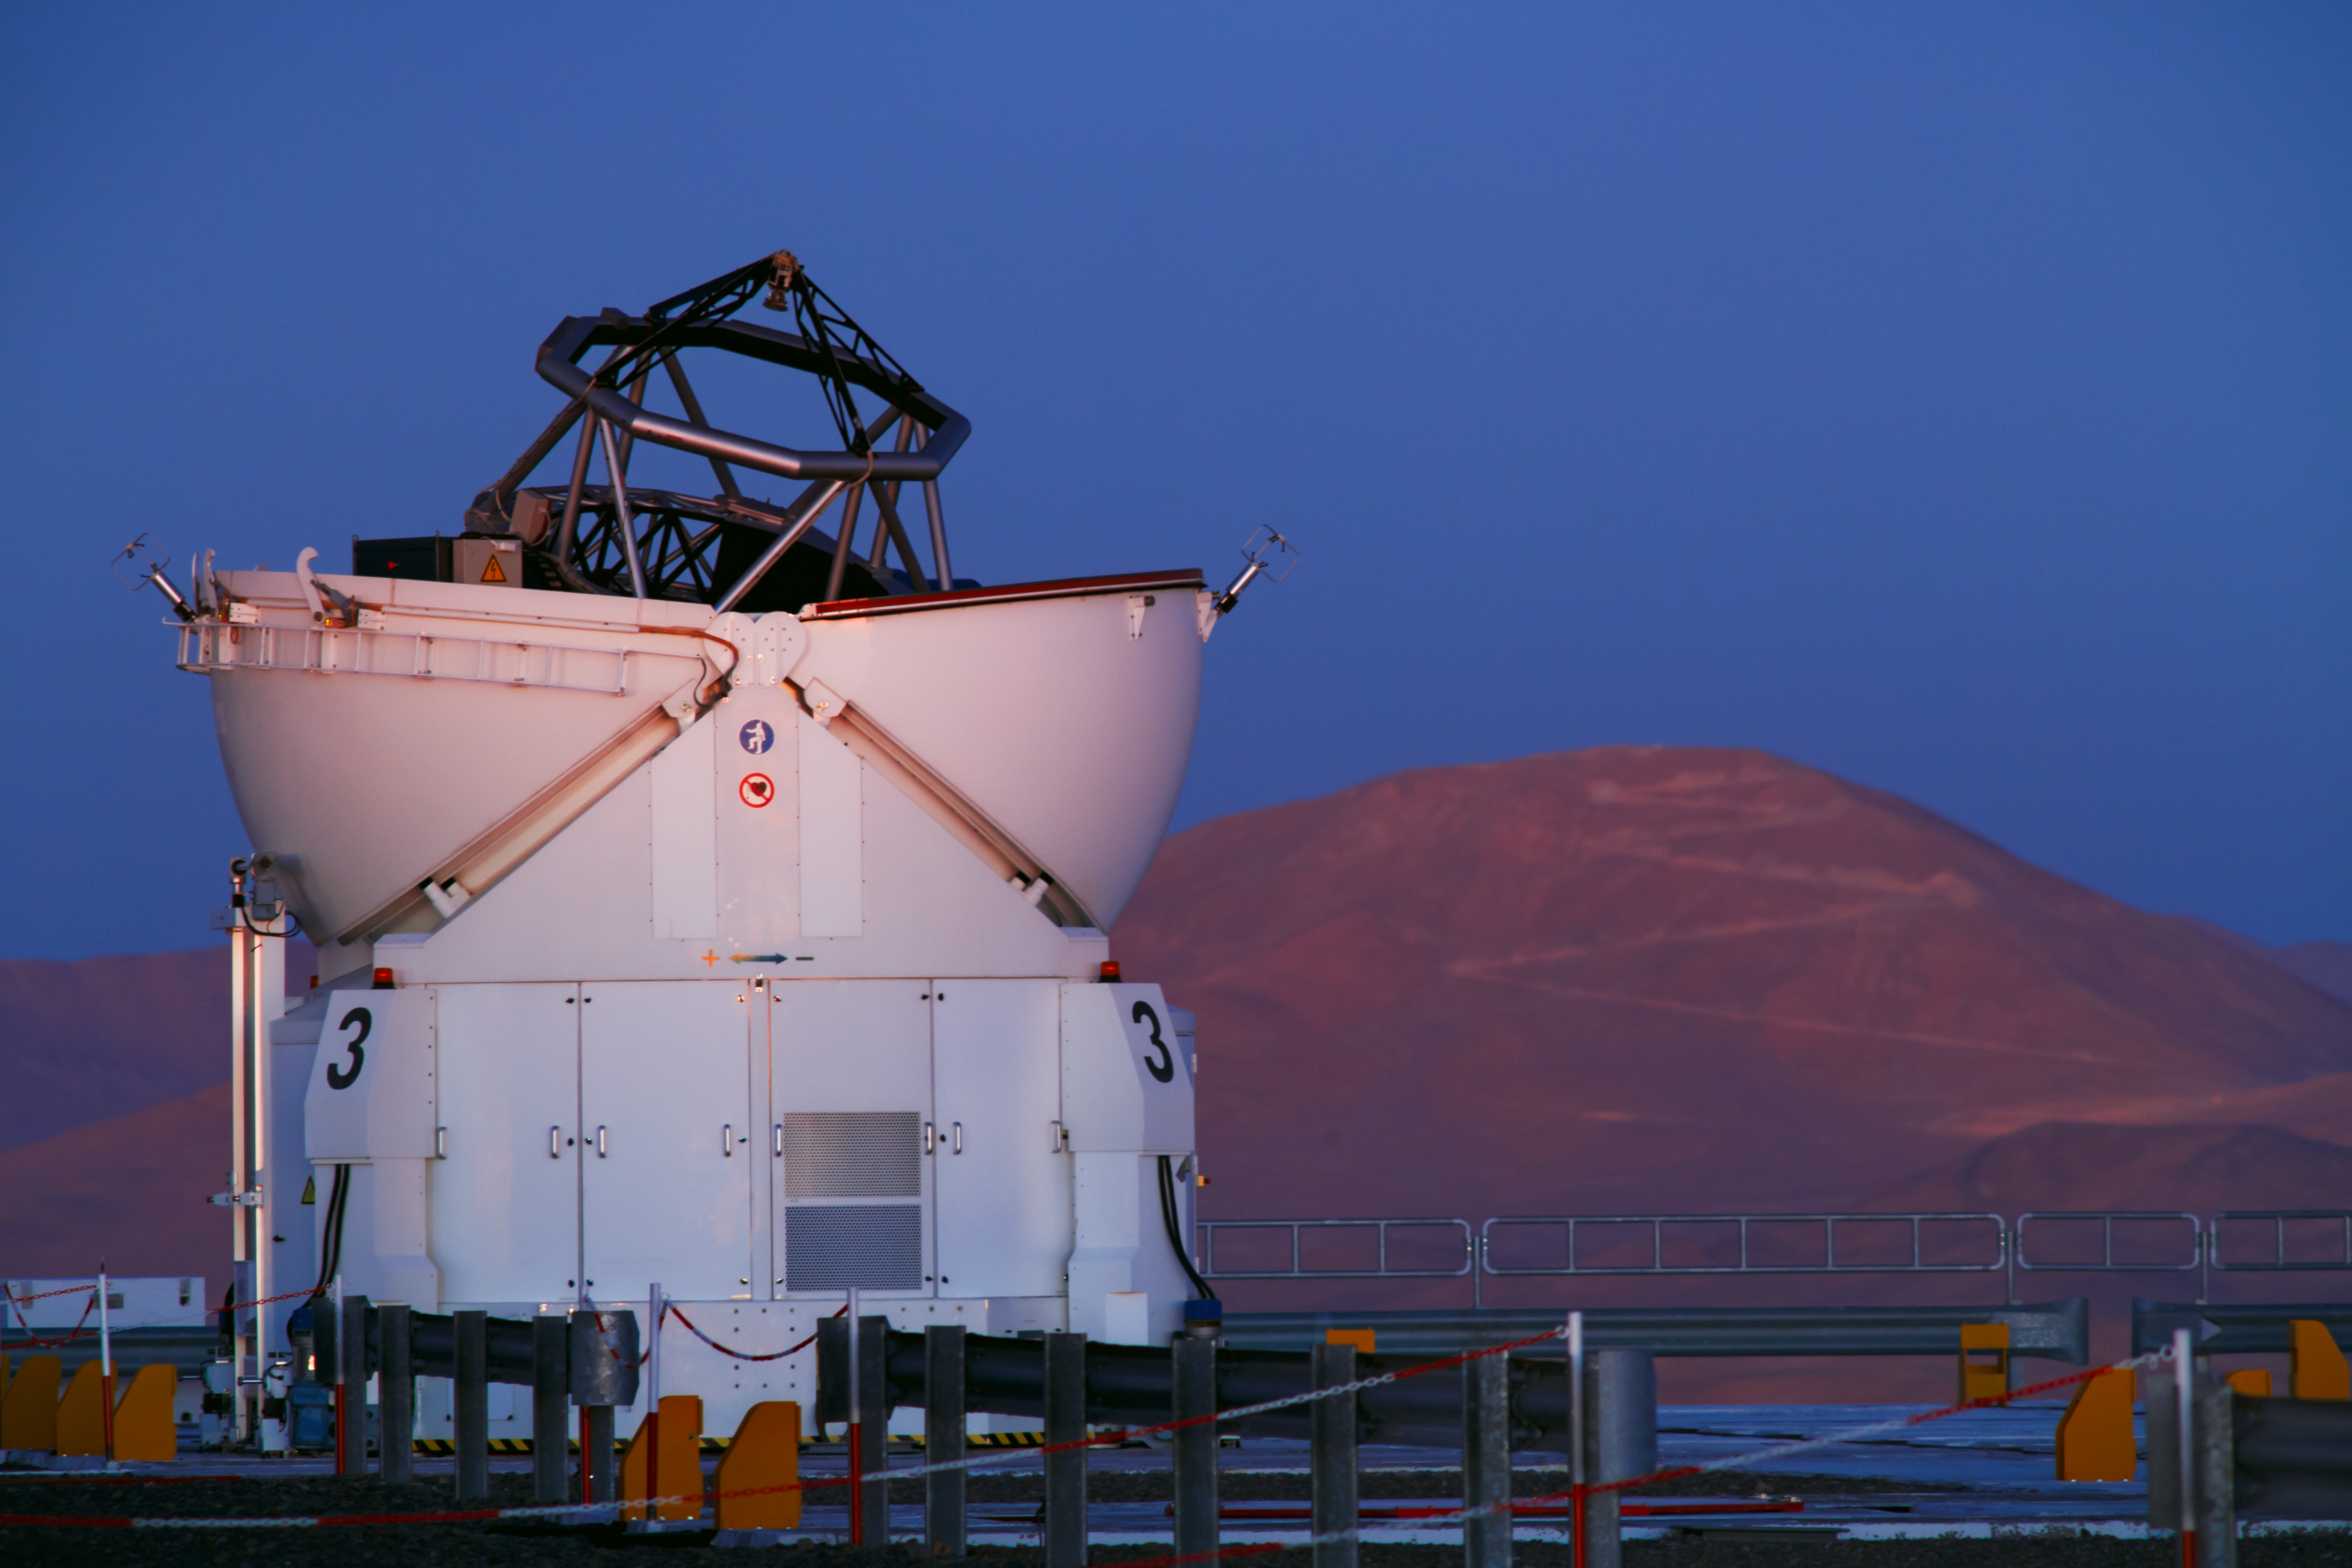

Auxiliary Telescope at Paranal

One of the four movable 1.8m diameter Auxiliary Telescopes at Paranal Observatory. Together with the four 8.2m diameter Unit Telescopes they can work together, to form a giant ‘interferometer’, the ESO Very Large Telescope Interferometer. Taken during the ESO Ultra HD Expedition.

Credit: ESO/B. Tafreshi (twanight.org)